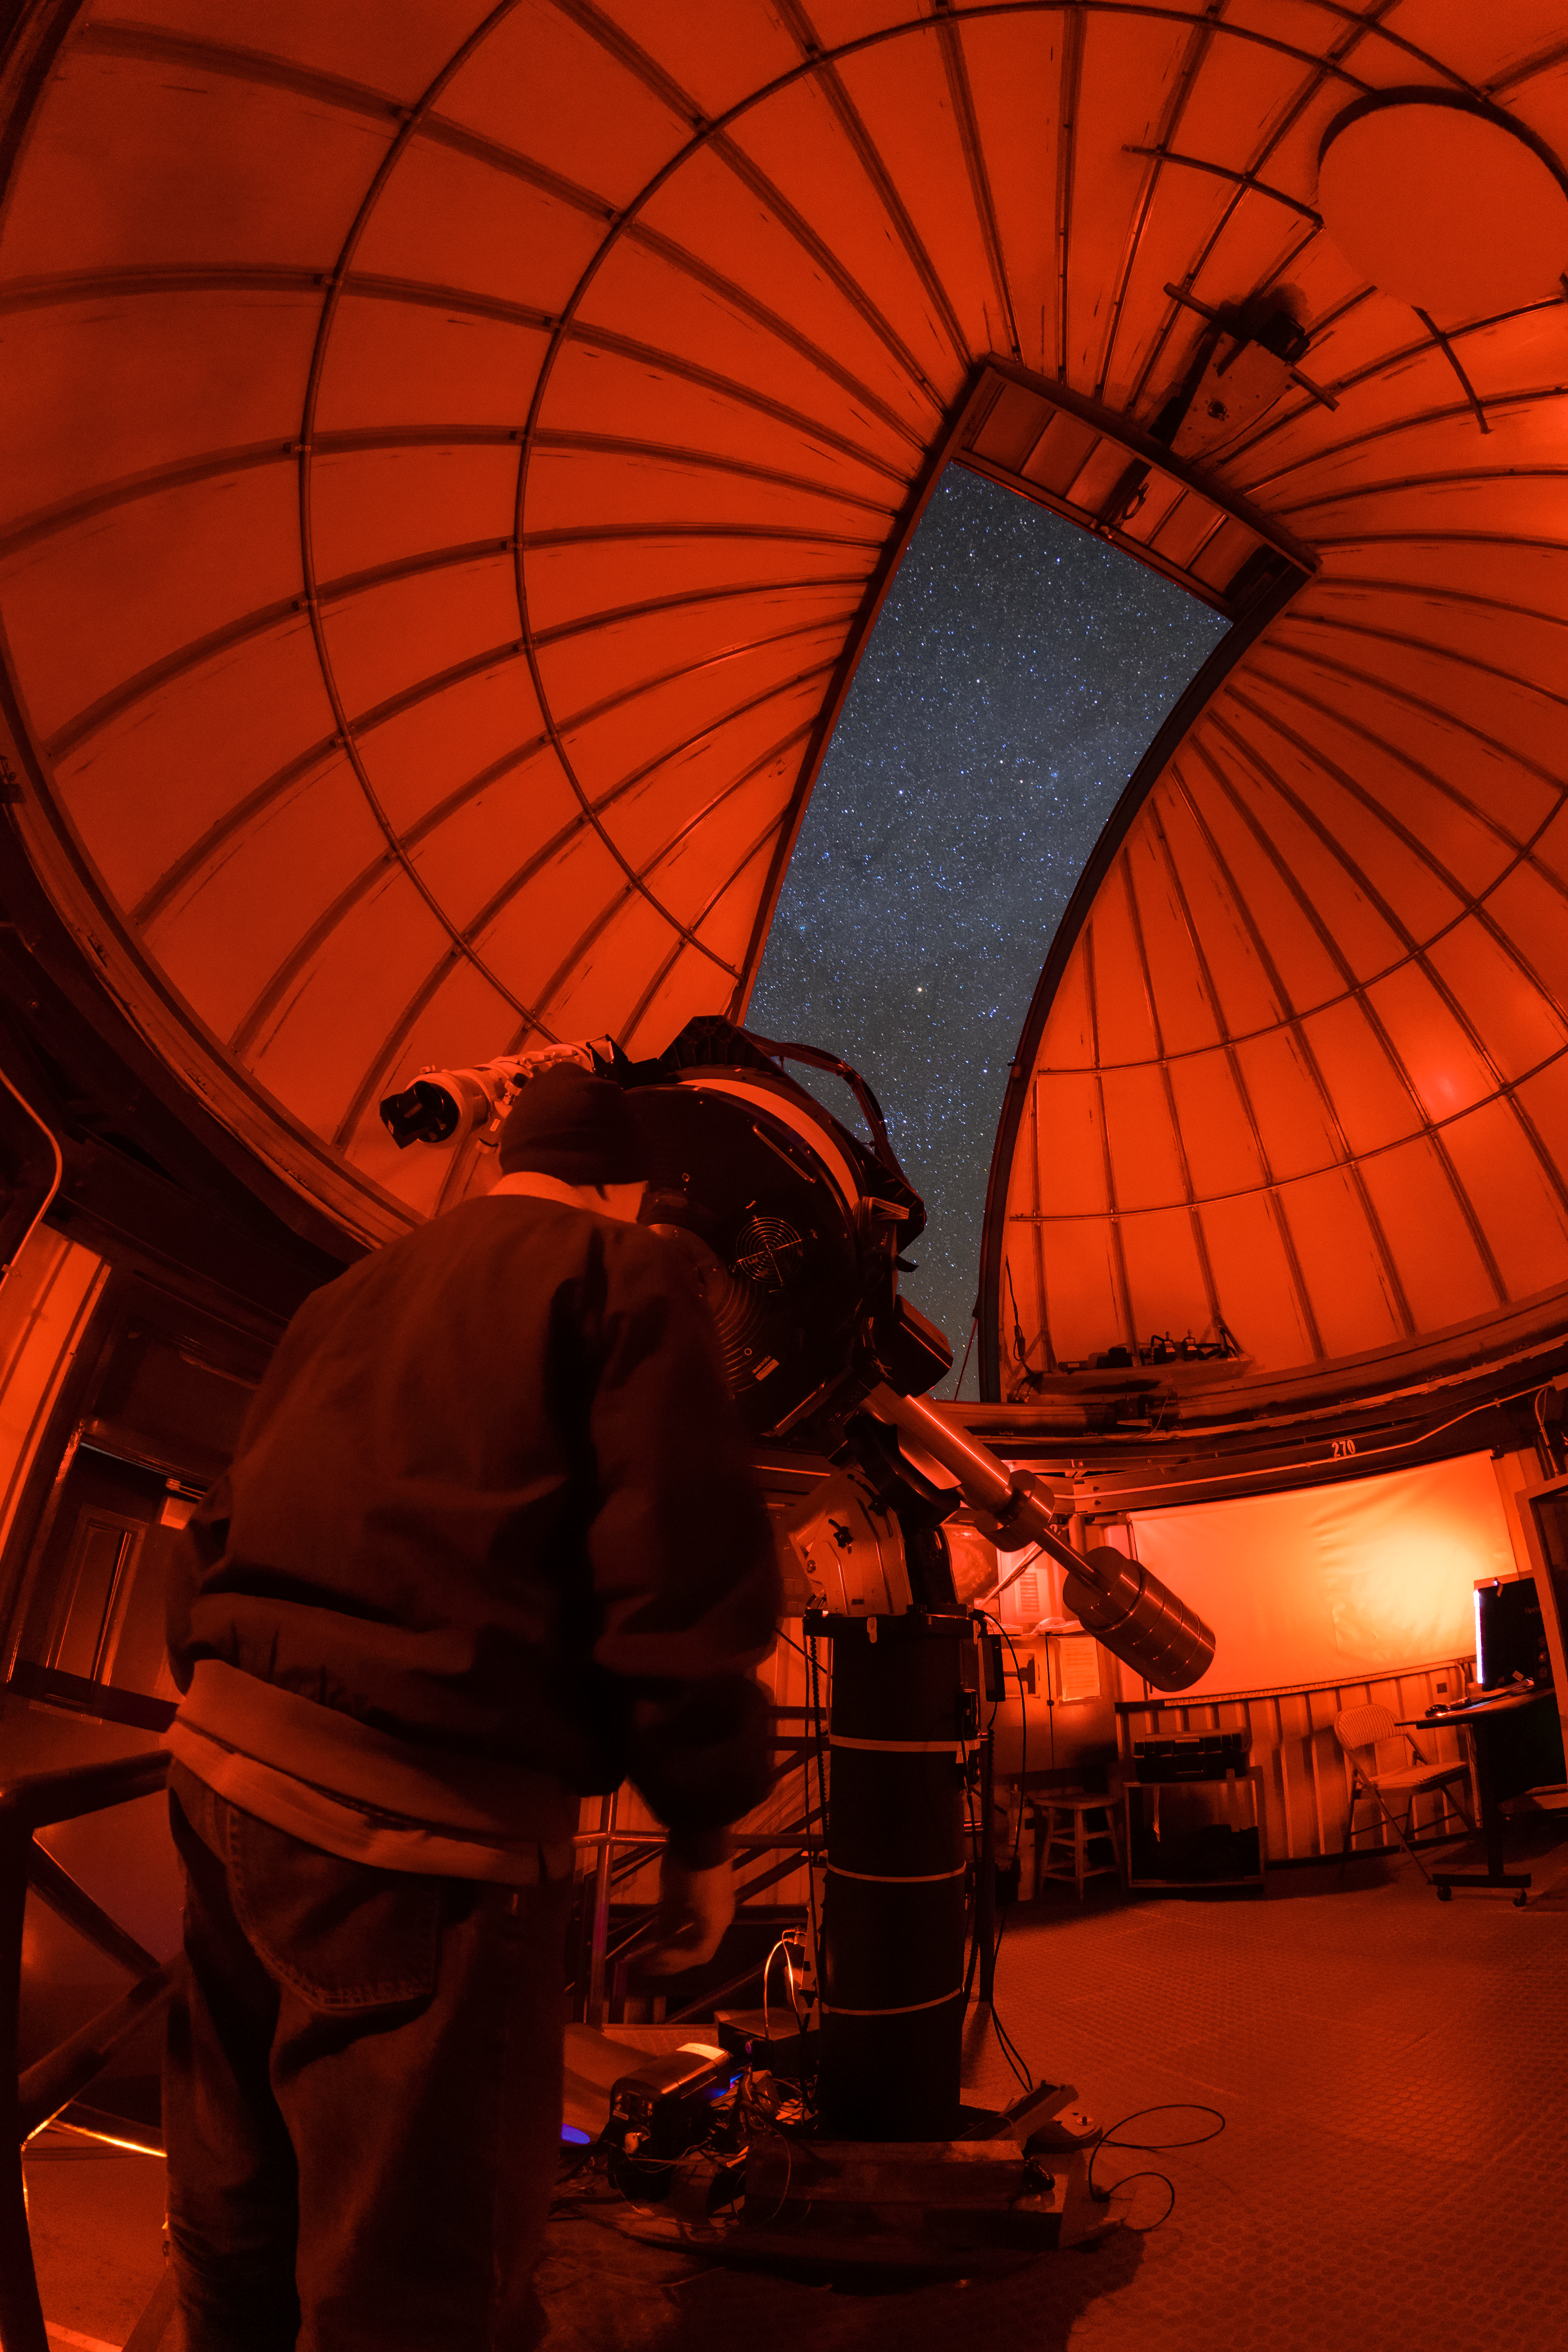

Kitt Peak Visitor Center 0.6-meter Shreve Telescope Interior

The interior of the Kitt Peak Visitor Center 0.5-meter Telescope before it was moved to the Roll Off Roof Observatory and replaced with the 0.6-meter Shreve Telescope at Kitt Peak National Observatory (KPNO), a Program of NSF NOIRLab.

Credit: KPNO/NOIRLab/NSF/AURA/T. Matsopoulos